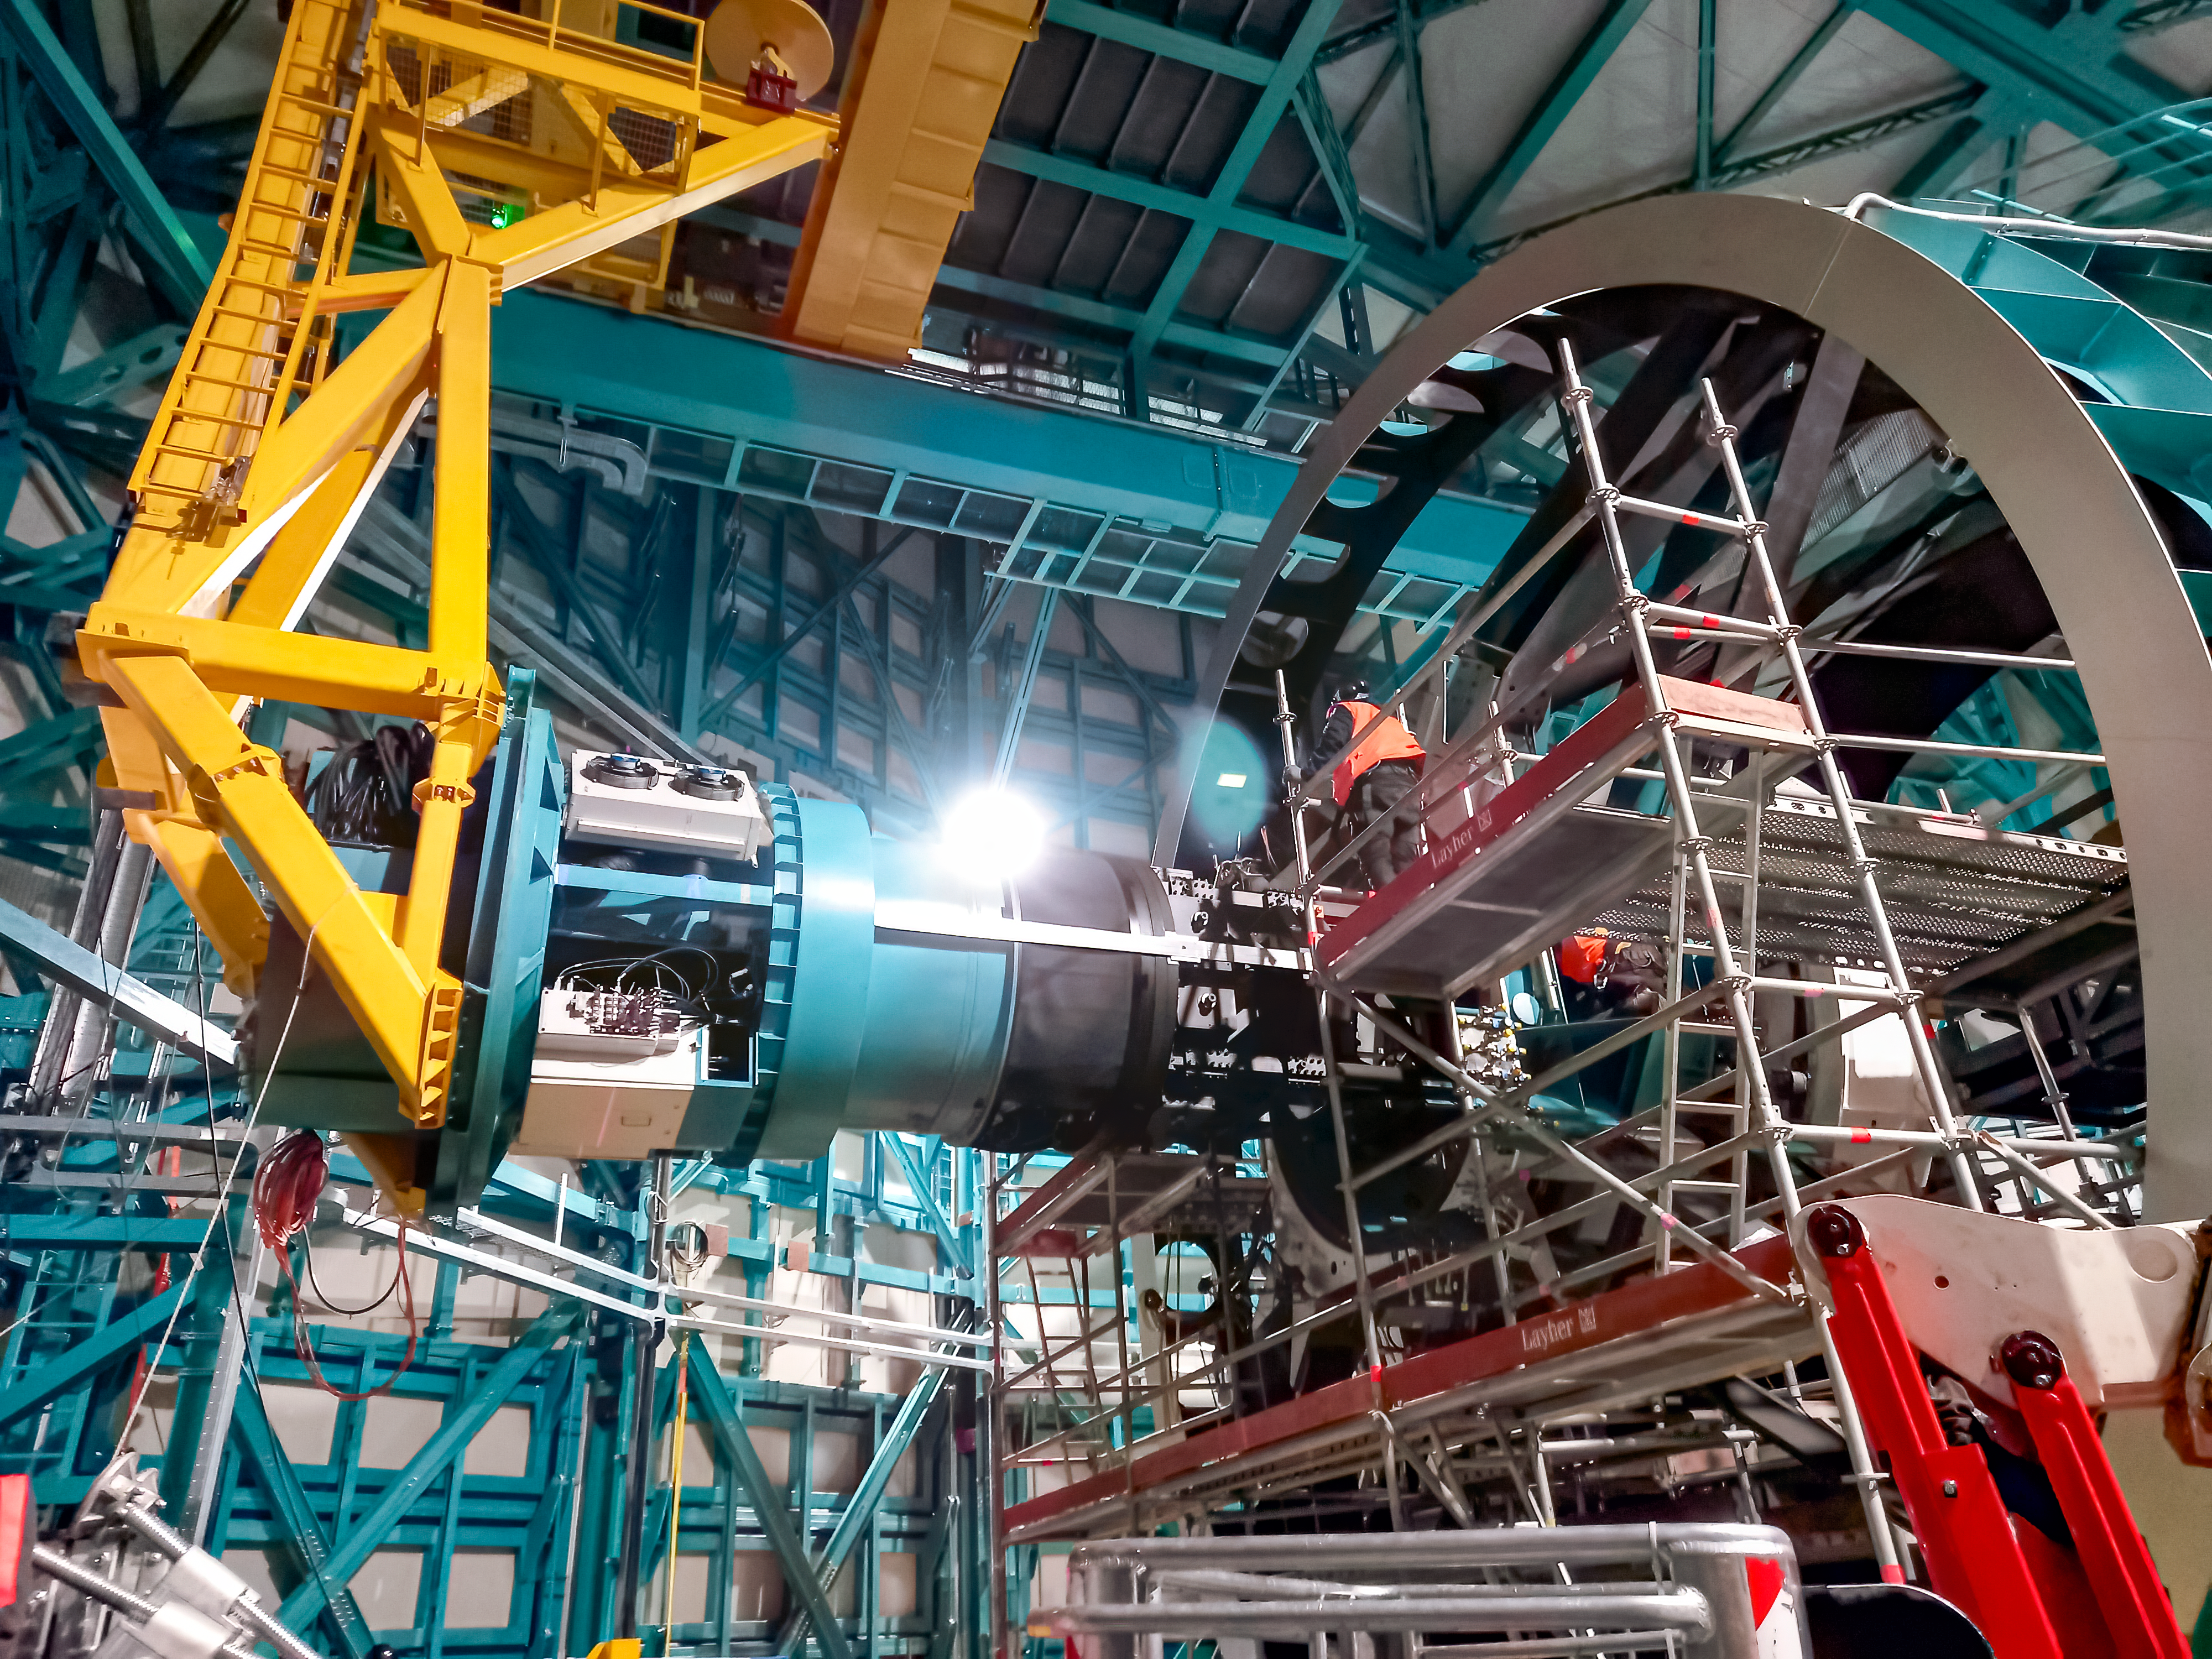

Vera C. Rubin Observatory Commissioning Camera install

The Rubin Observatory Commissioning Camera (ComCam) was successfully installed on the Telescope Mount Assembly (TMA) on the summit of Cerro Pachón on August 24, 2022.

Credit: Rubin Obs/NSF/AURA